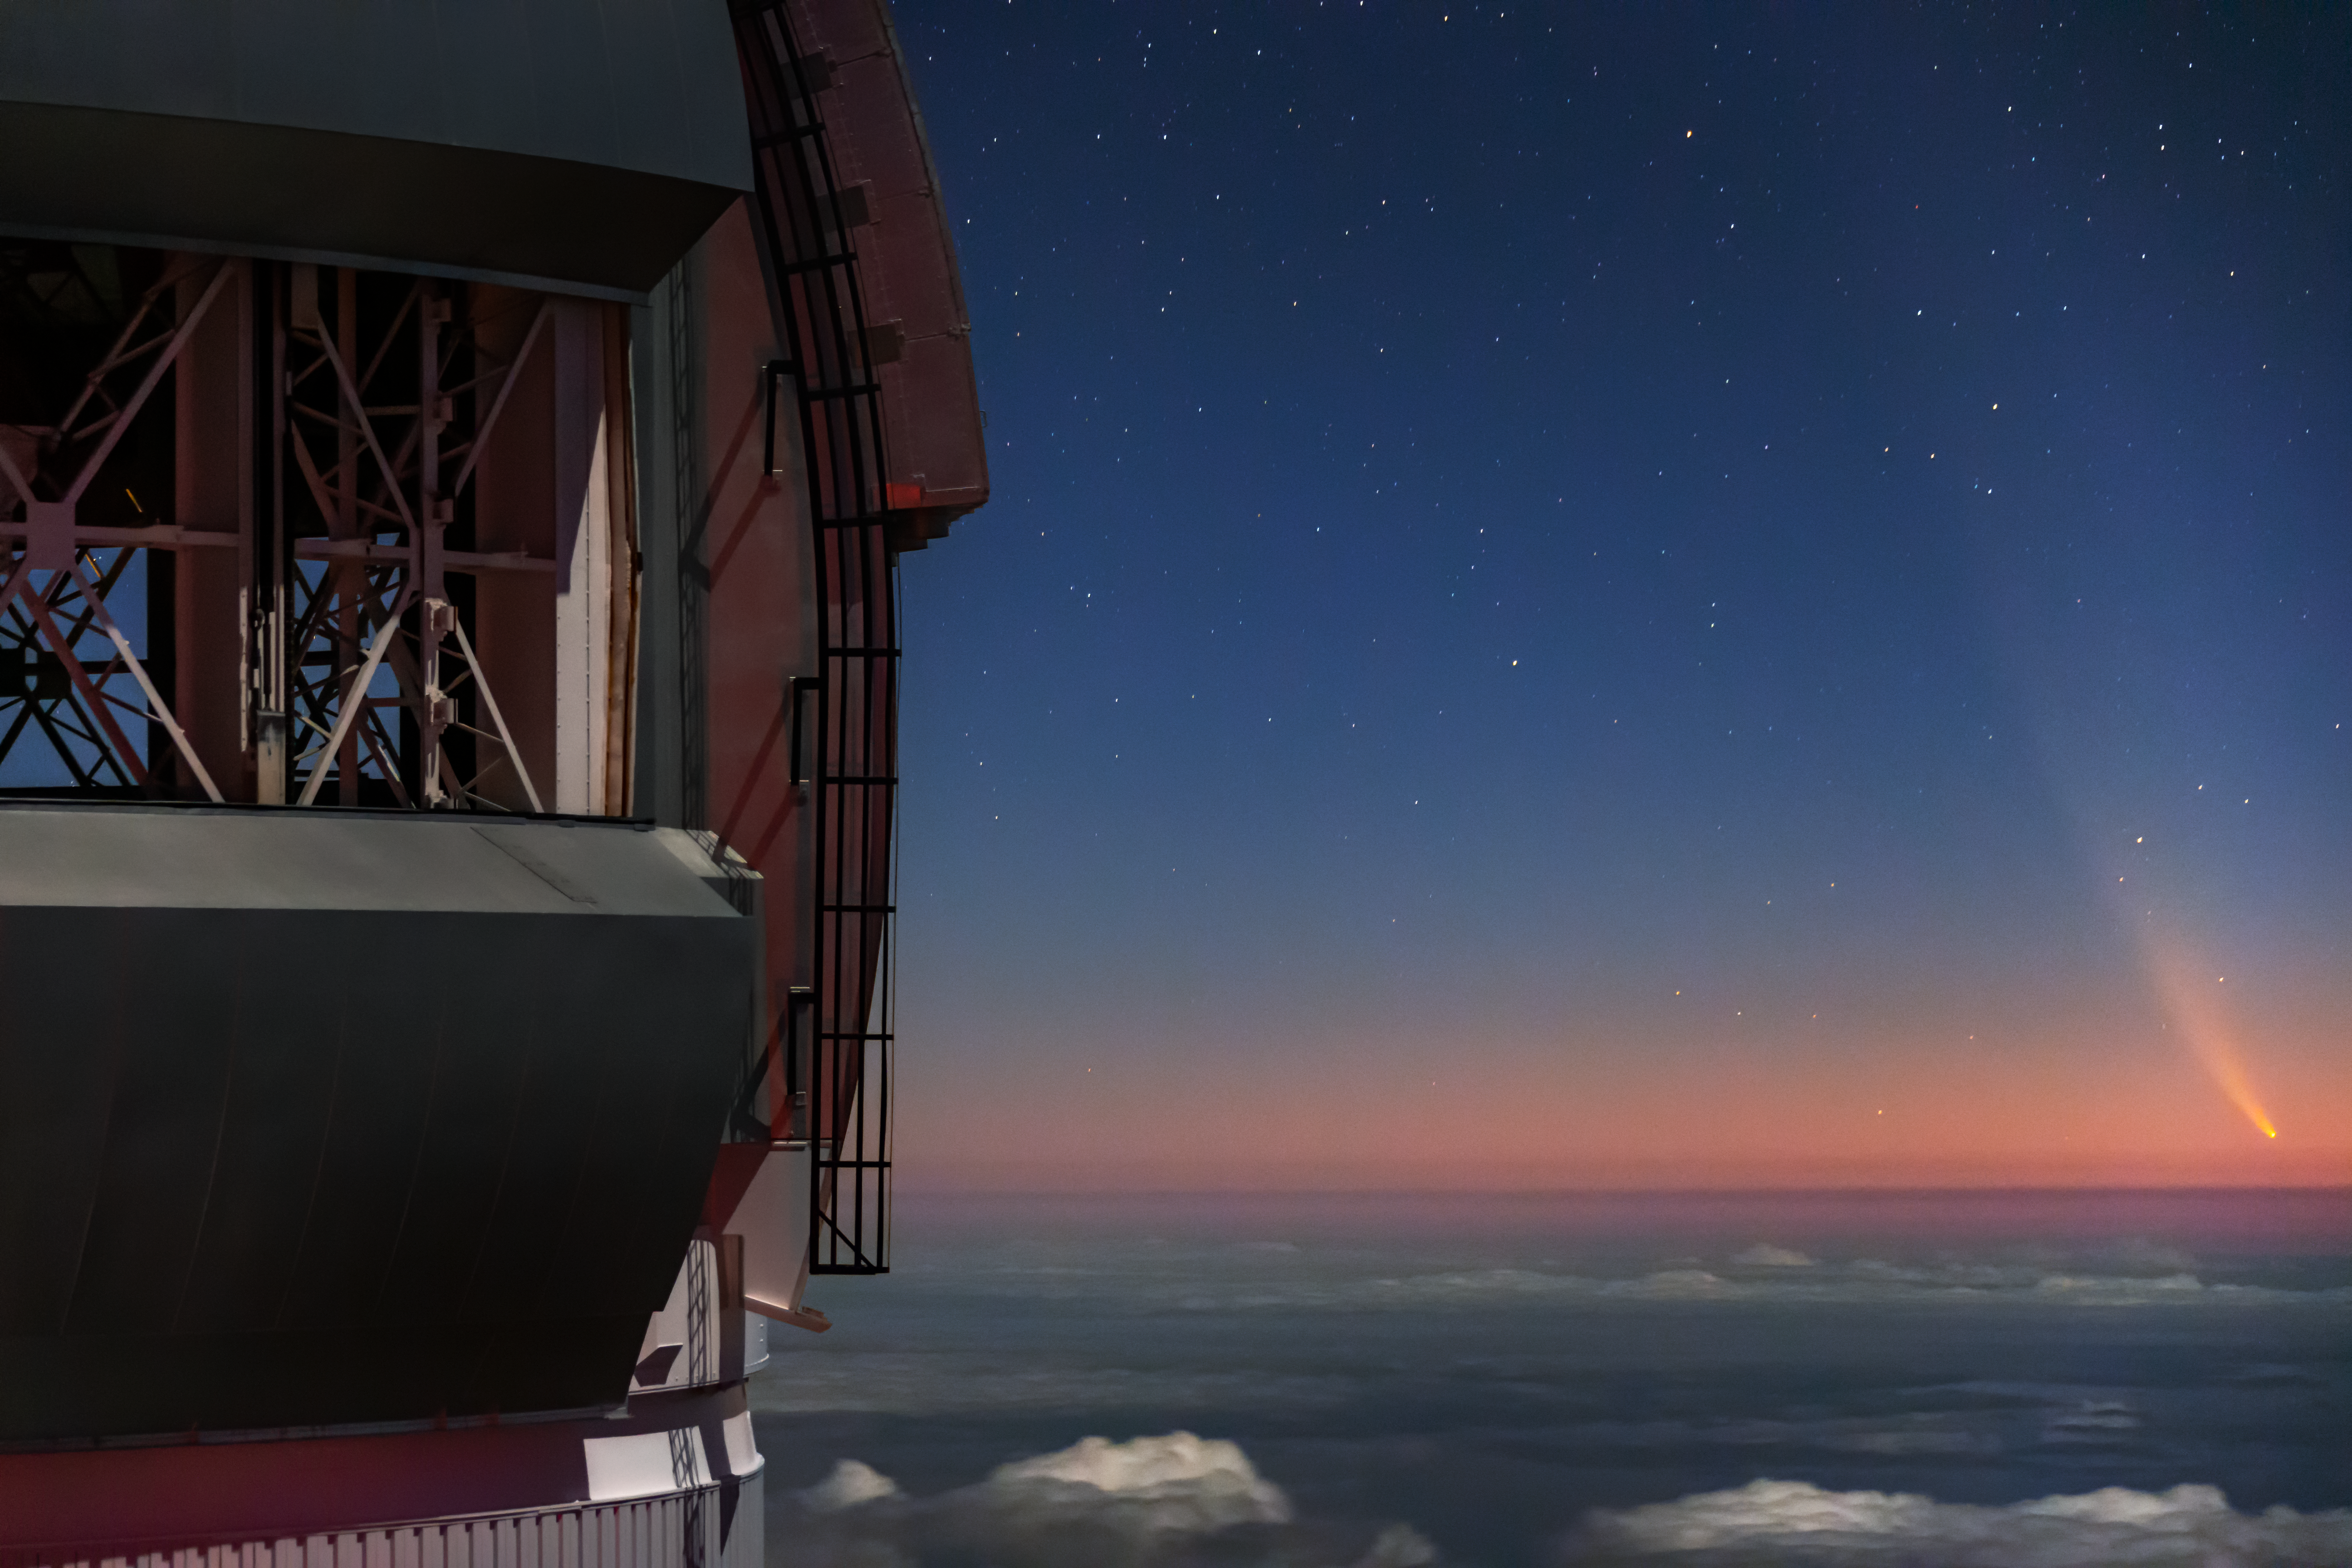

Comet NEOWISE Over Gemini North

Comet NEOWISE — technically known as C/2020 F3 (NEOWISE) — is visible in this spectacular image of the pre-dawn sky to the right (East) of the Gemini North telescope on Maunakea in Hawai‘i, one of the pair of telescopes of the international Gemini Observatory, a Program of NSF NOIRLab. The image was taken Sunday 12 July 2020.

Credit: International Gemini Observatory/NOIRLab/NSF/AURA/J. Pollard